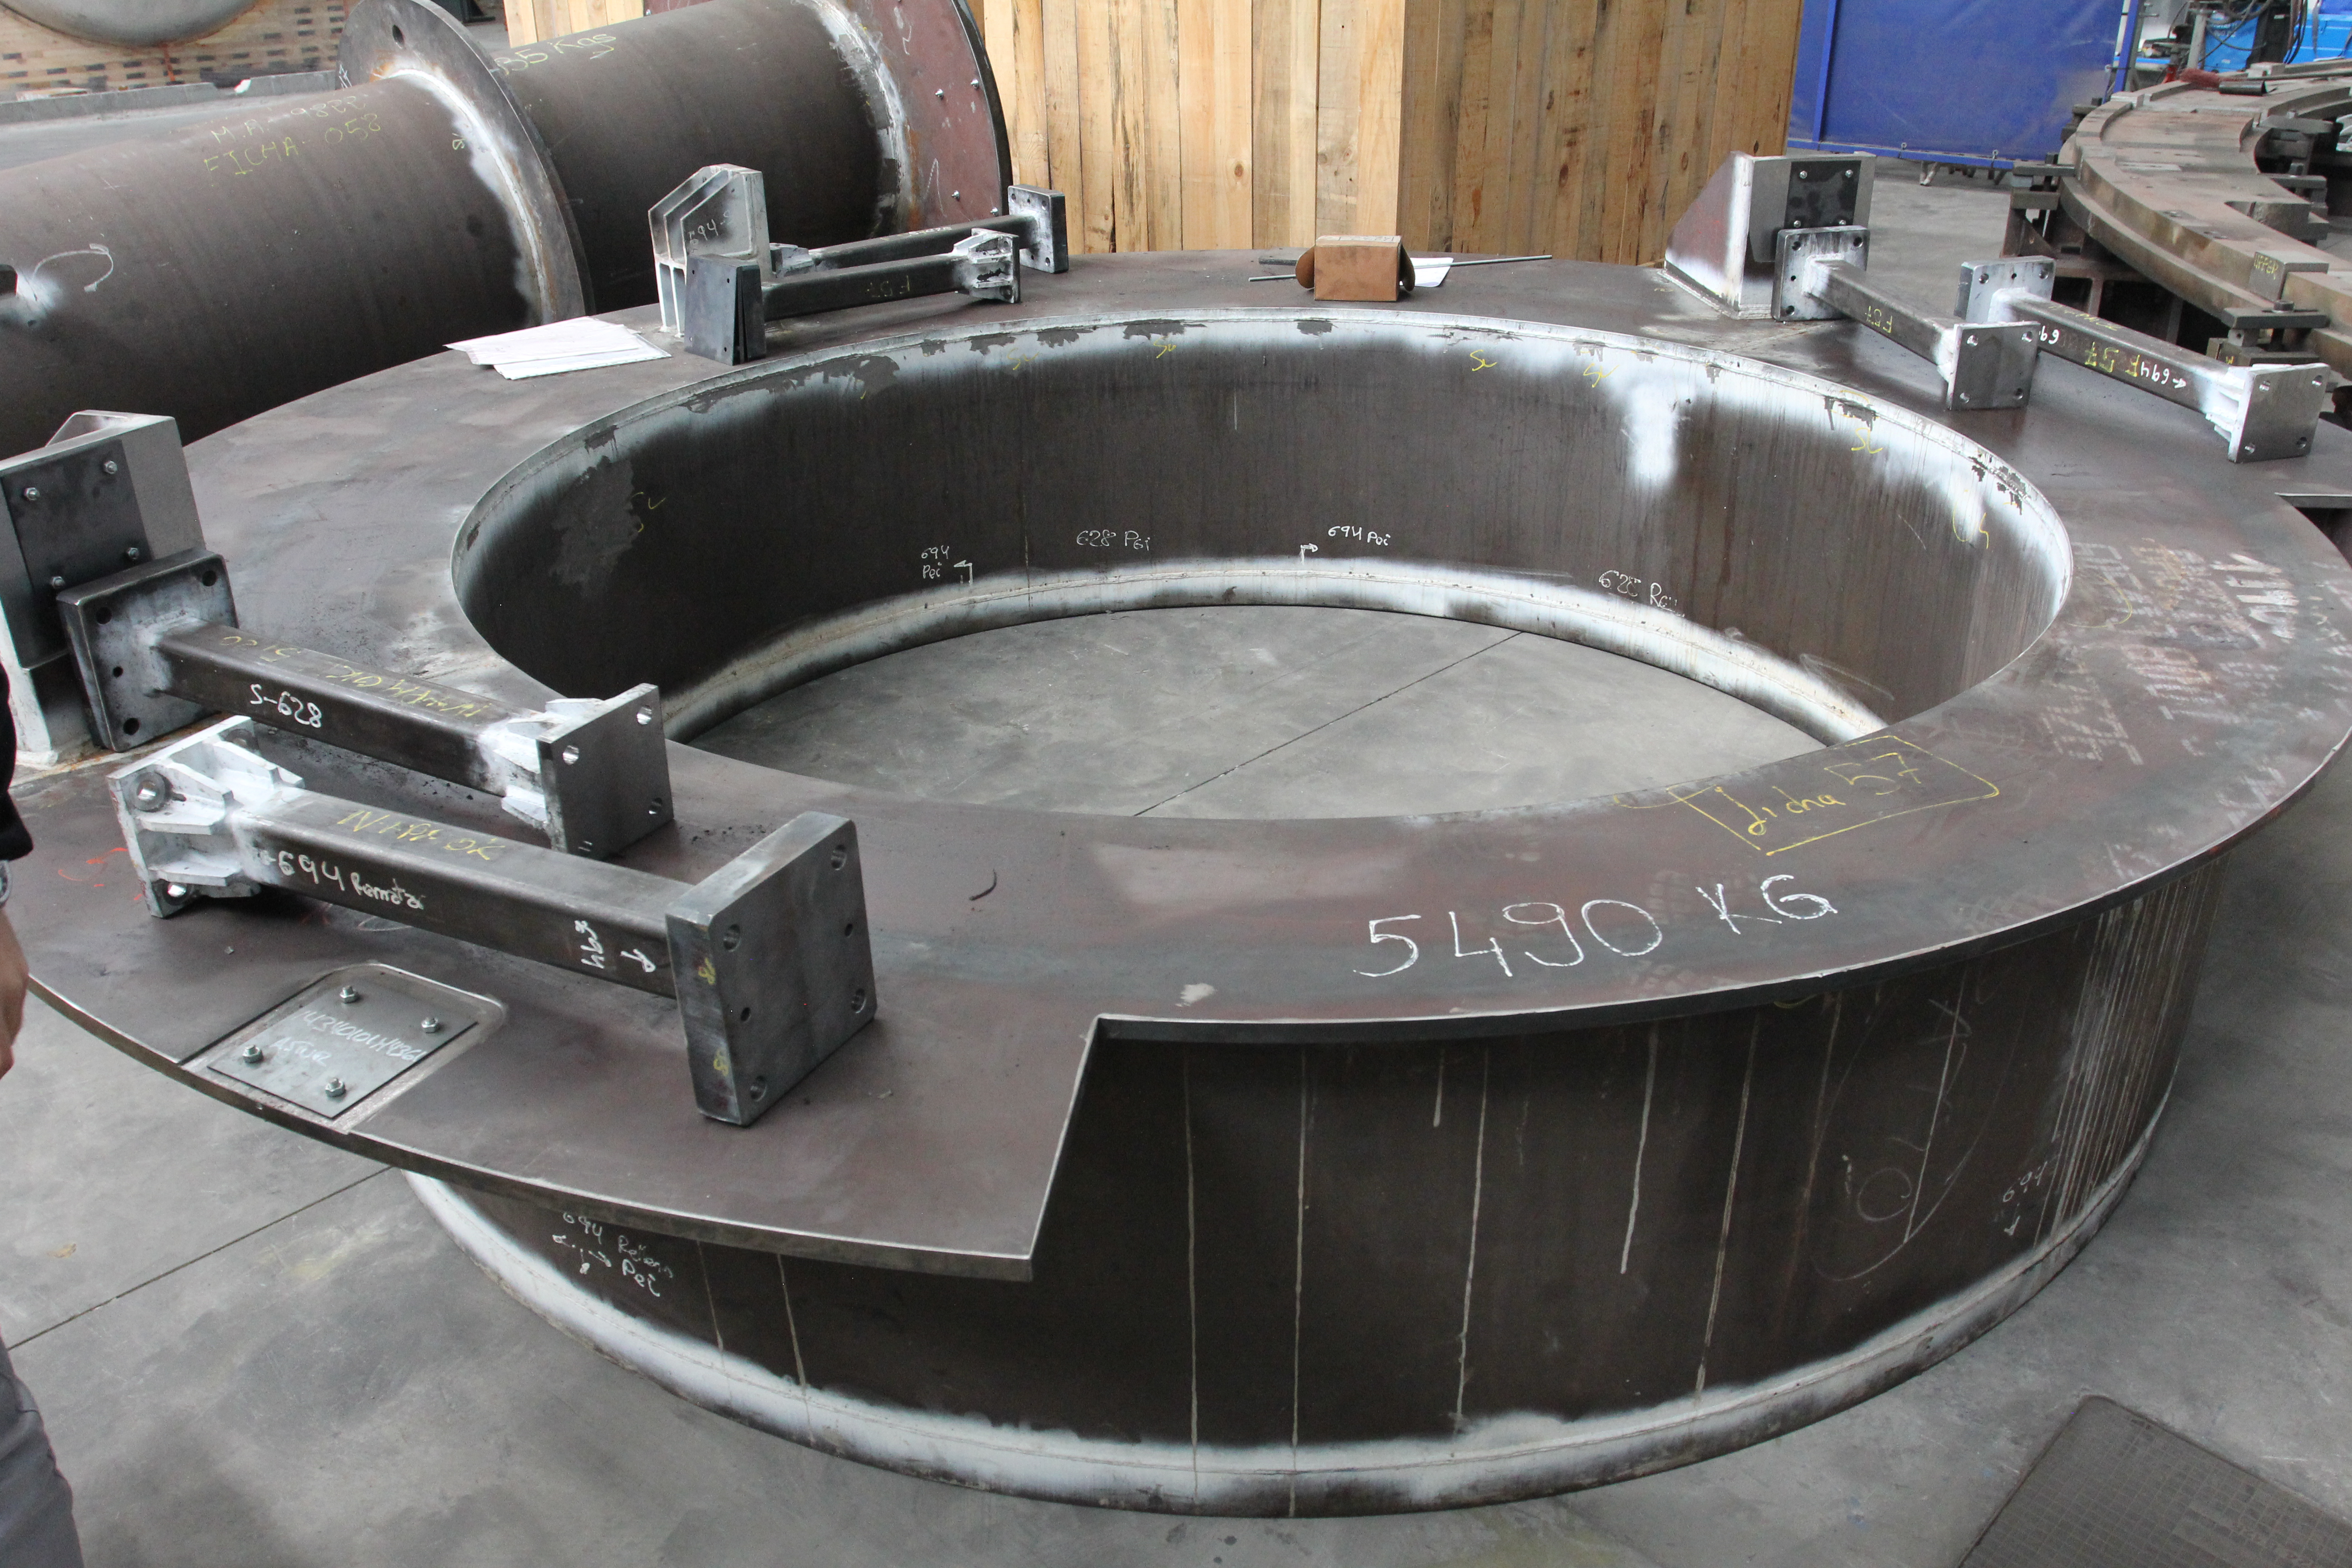

Surrogate mirror and camera

Foreground: surrogate Secondary Mirror (M2), which weighs 5490 kg. In the background is the surrogate camera, which weighs approximately 4000 kg. Both have been sandblasted and prepped for painting.

Credit: Rubin Observatory/NSF/AURA